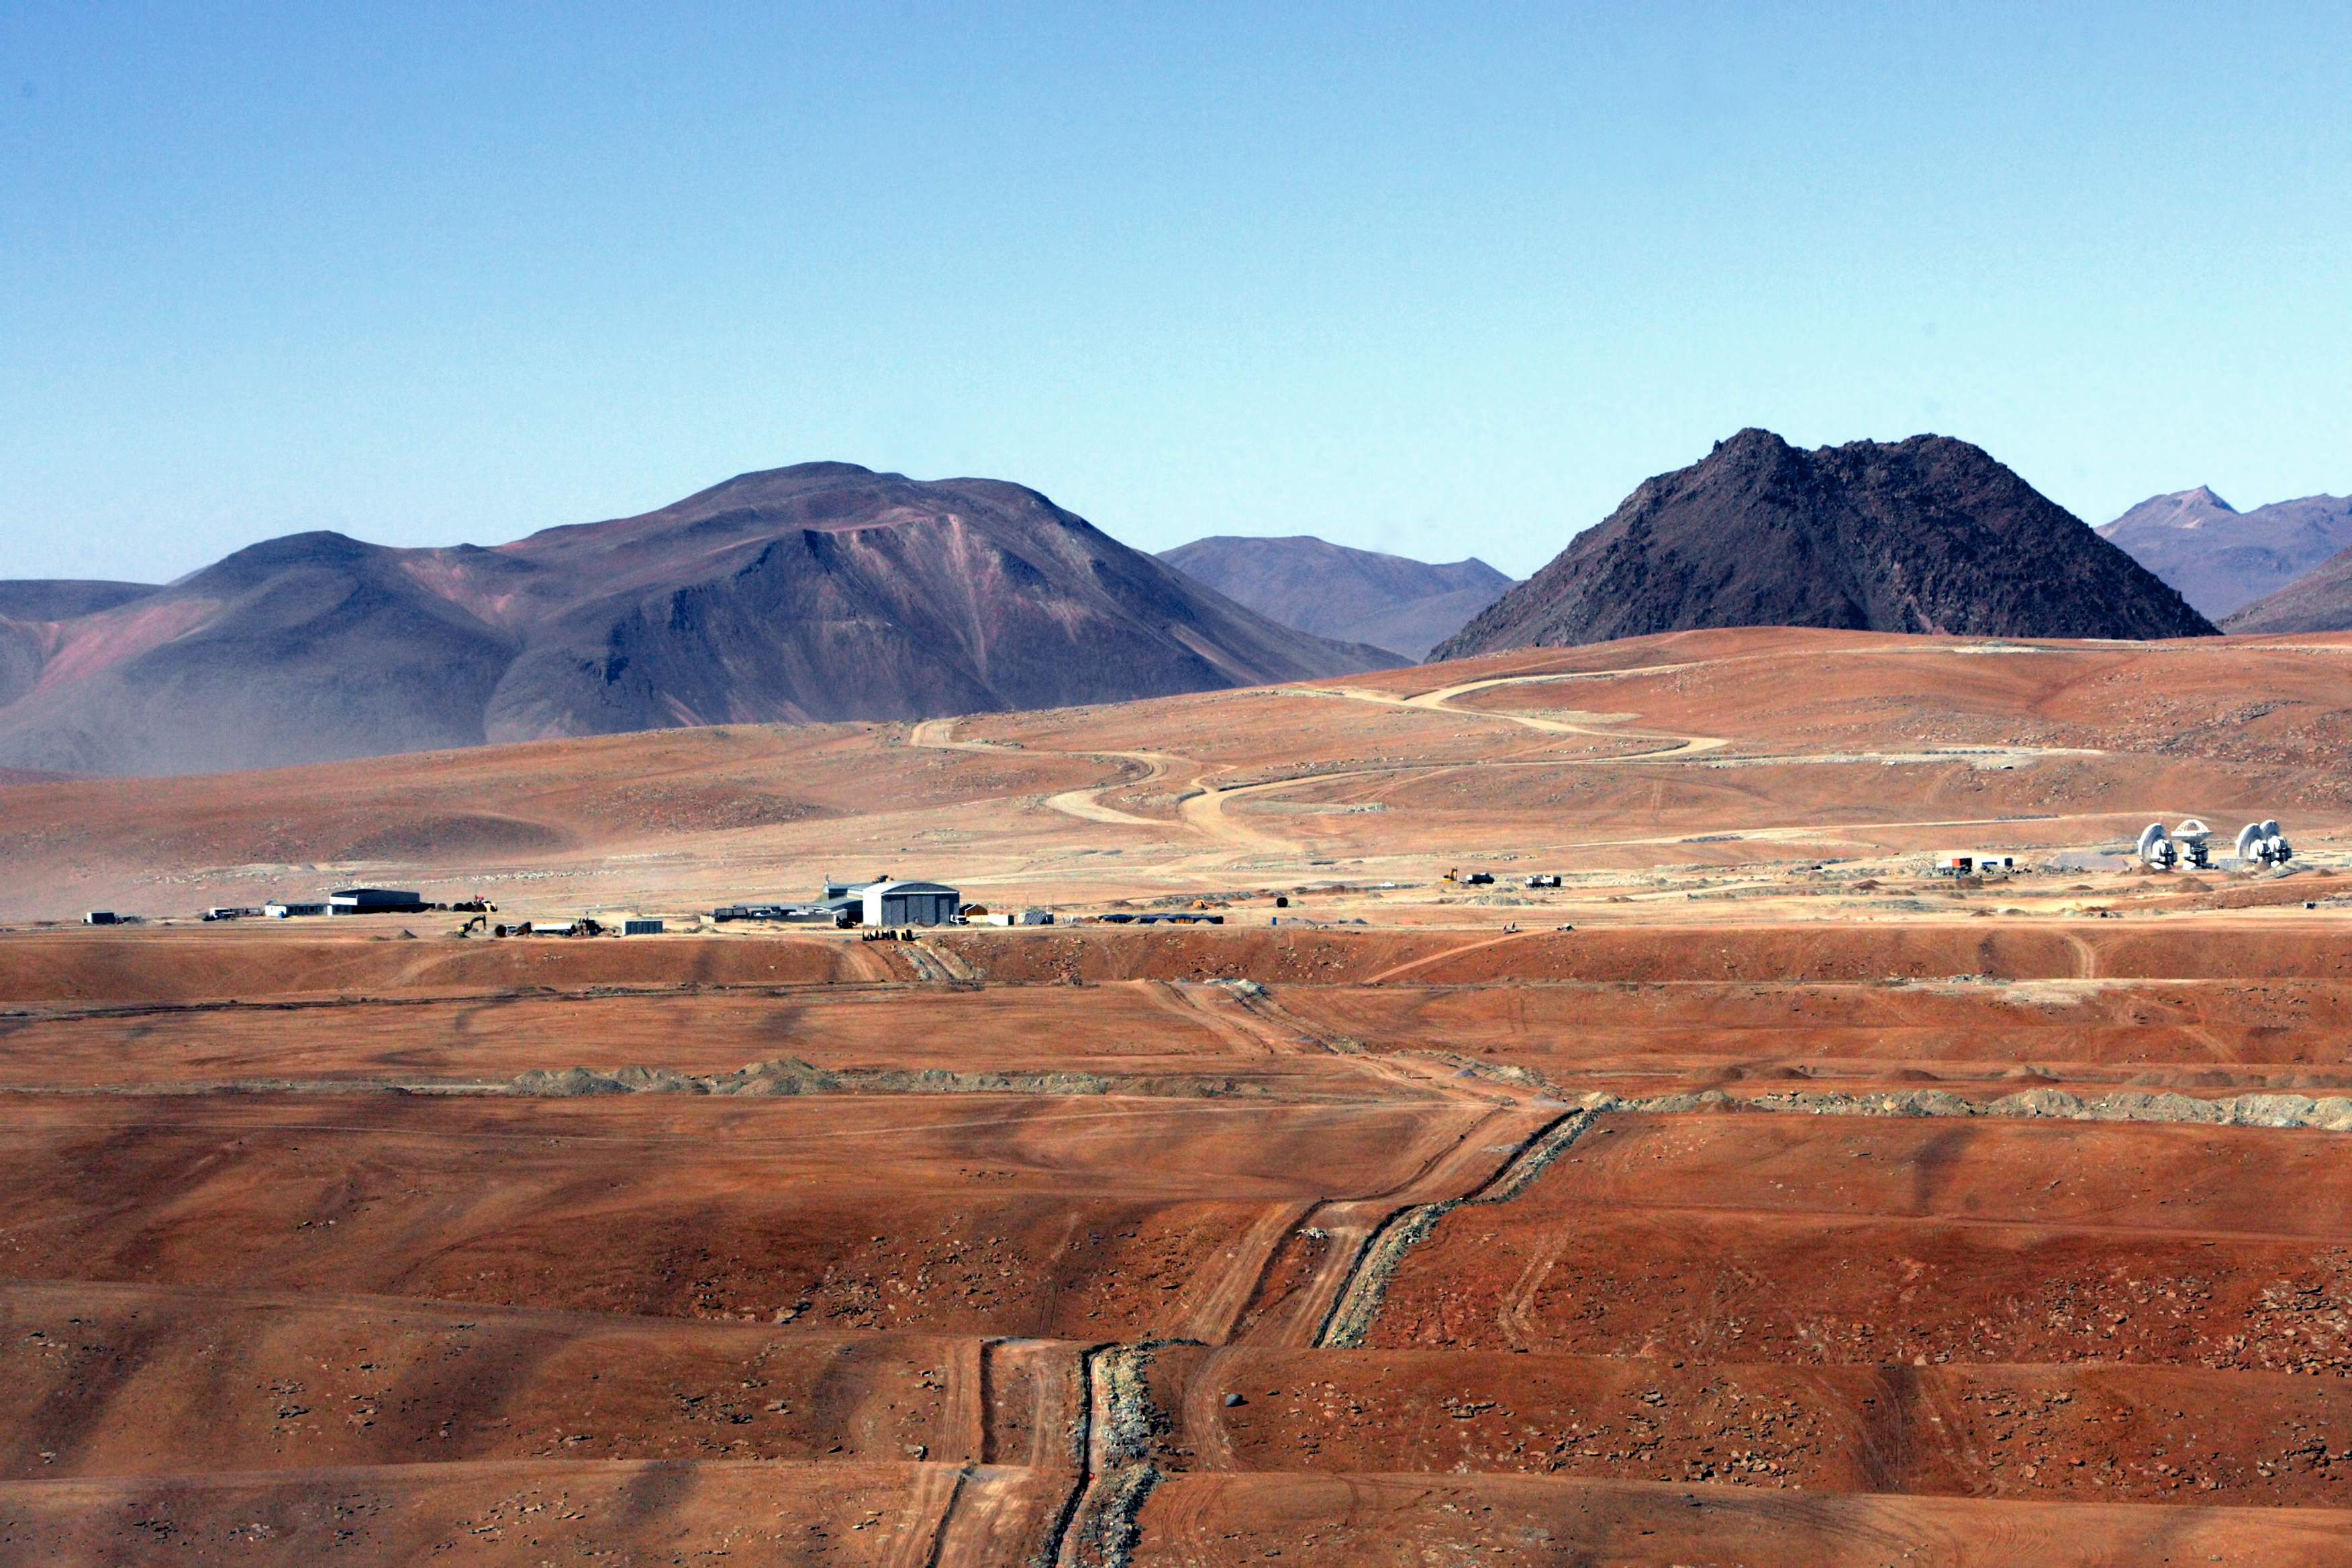

The rolling hills of the Atacama

A collection of ALMA antennas at the Operations Support Facility site high in the Atacama Desert.

Credit: AUI/NRAO, Carlos Padilla